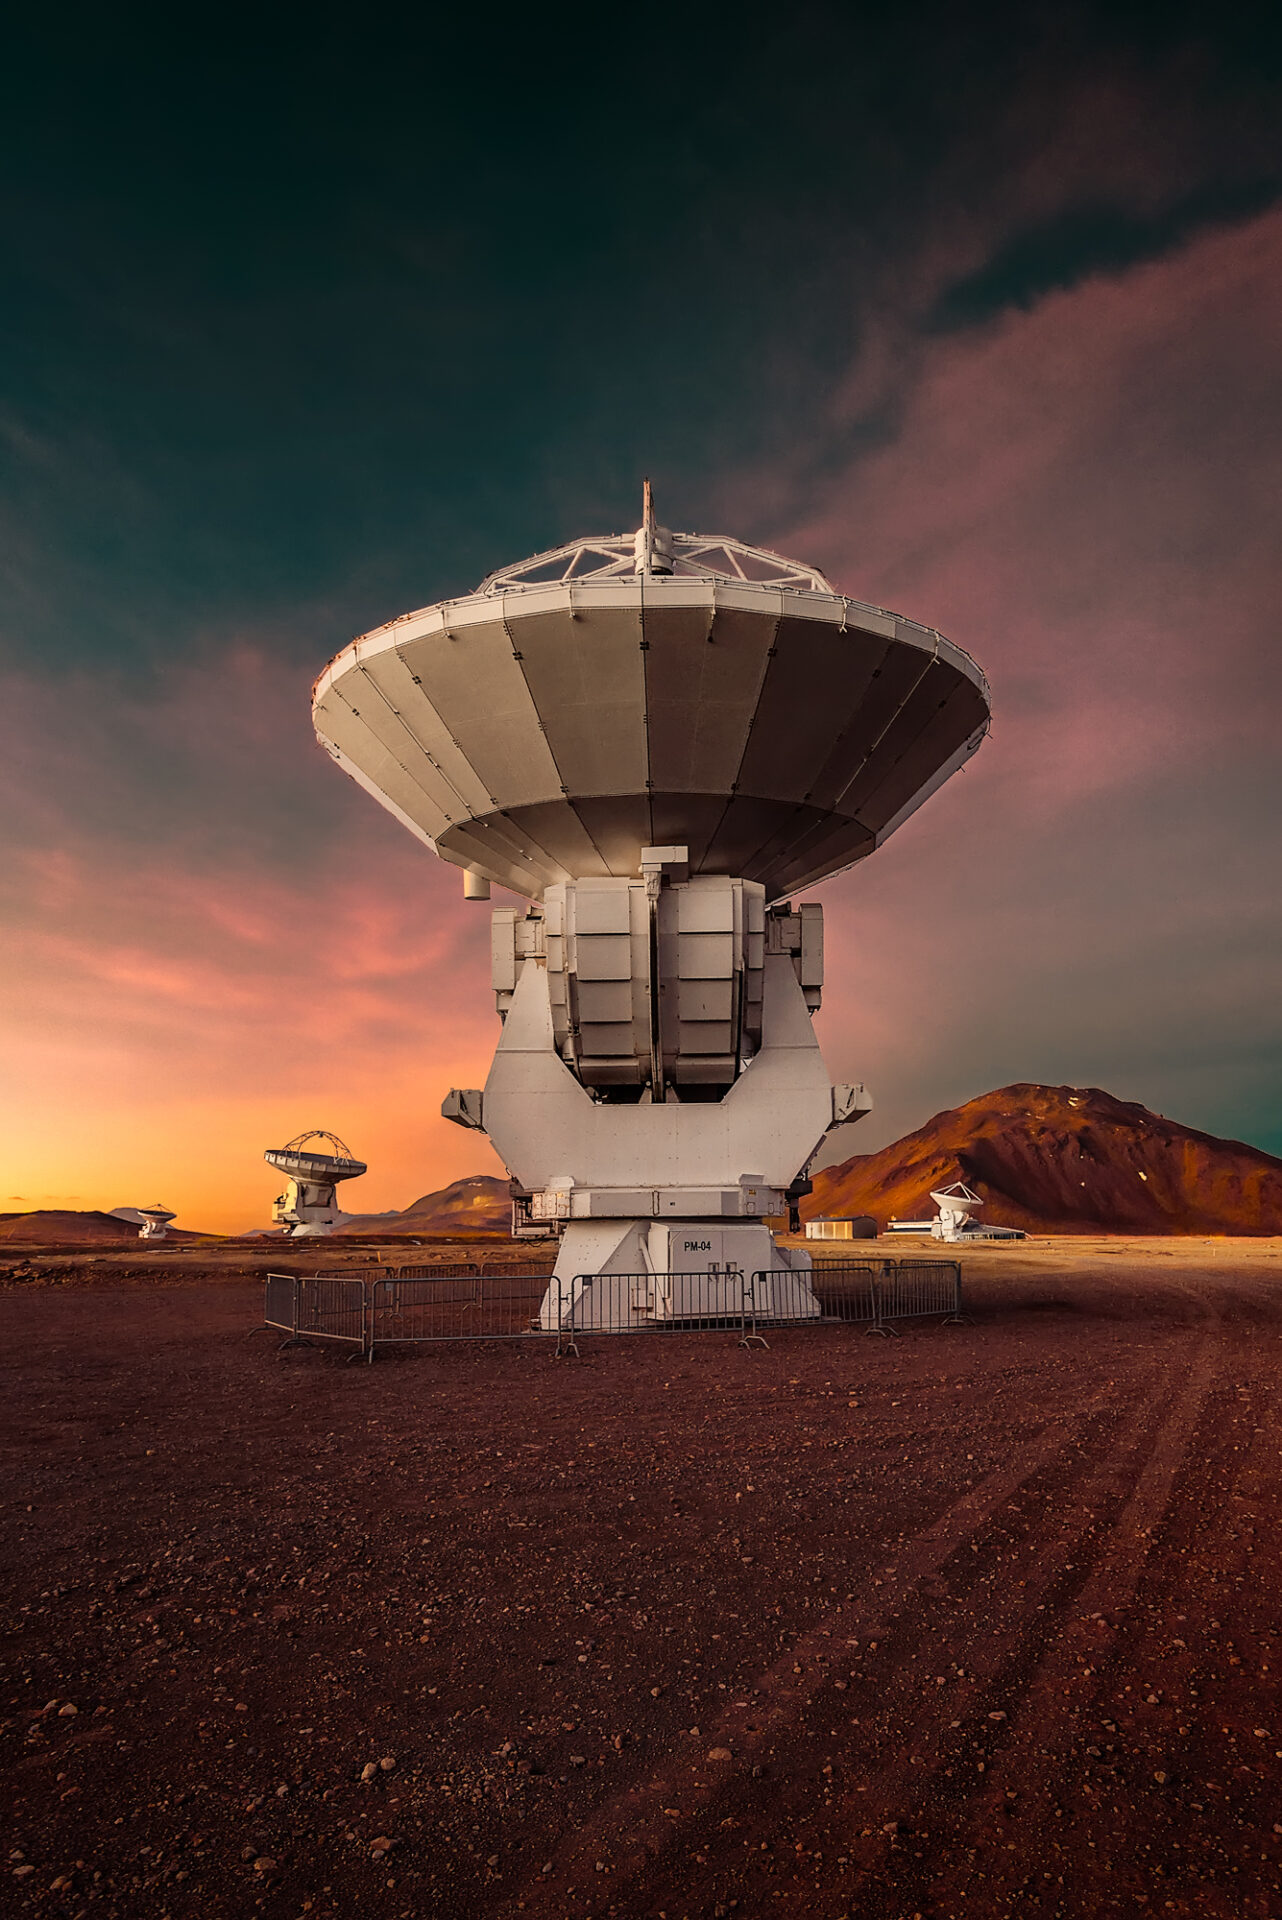

Antenna at Sunset

Contrast of fabulous sunset afterglow to antennas during the Altiplano winter (February 2018).

Credit: H. Calderón - ALMA (ESO/NRAO/NAOJ)